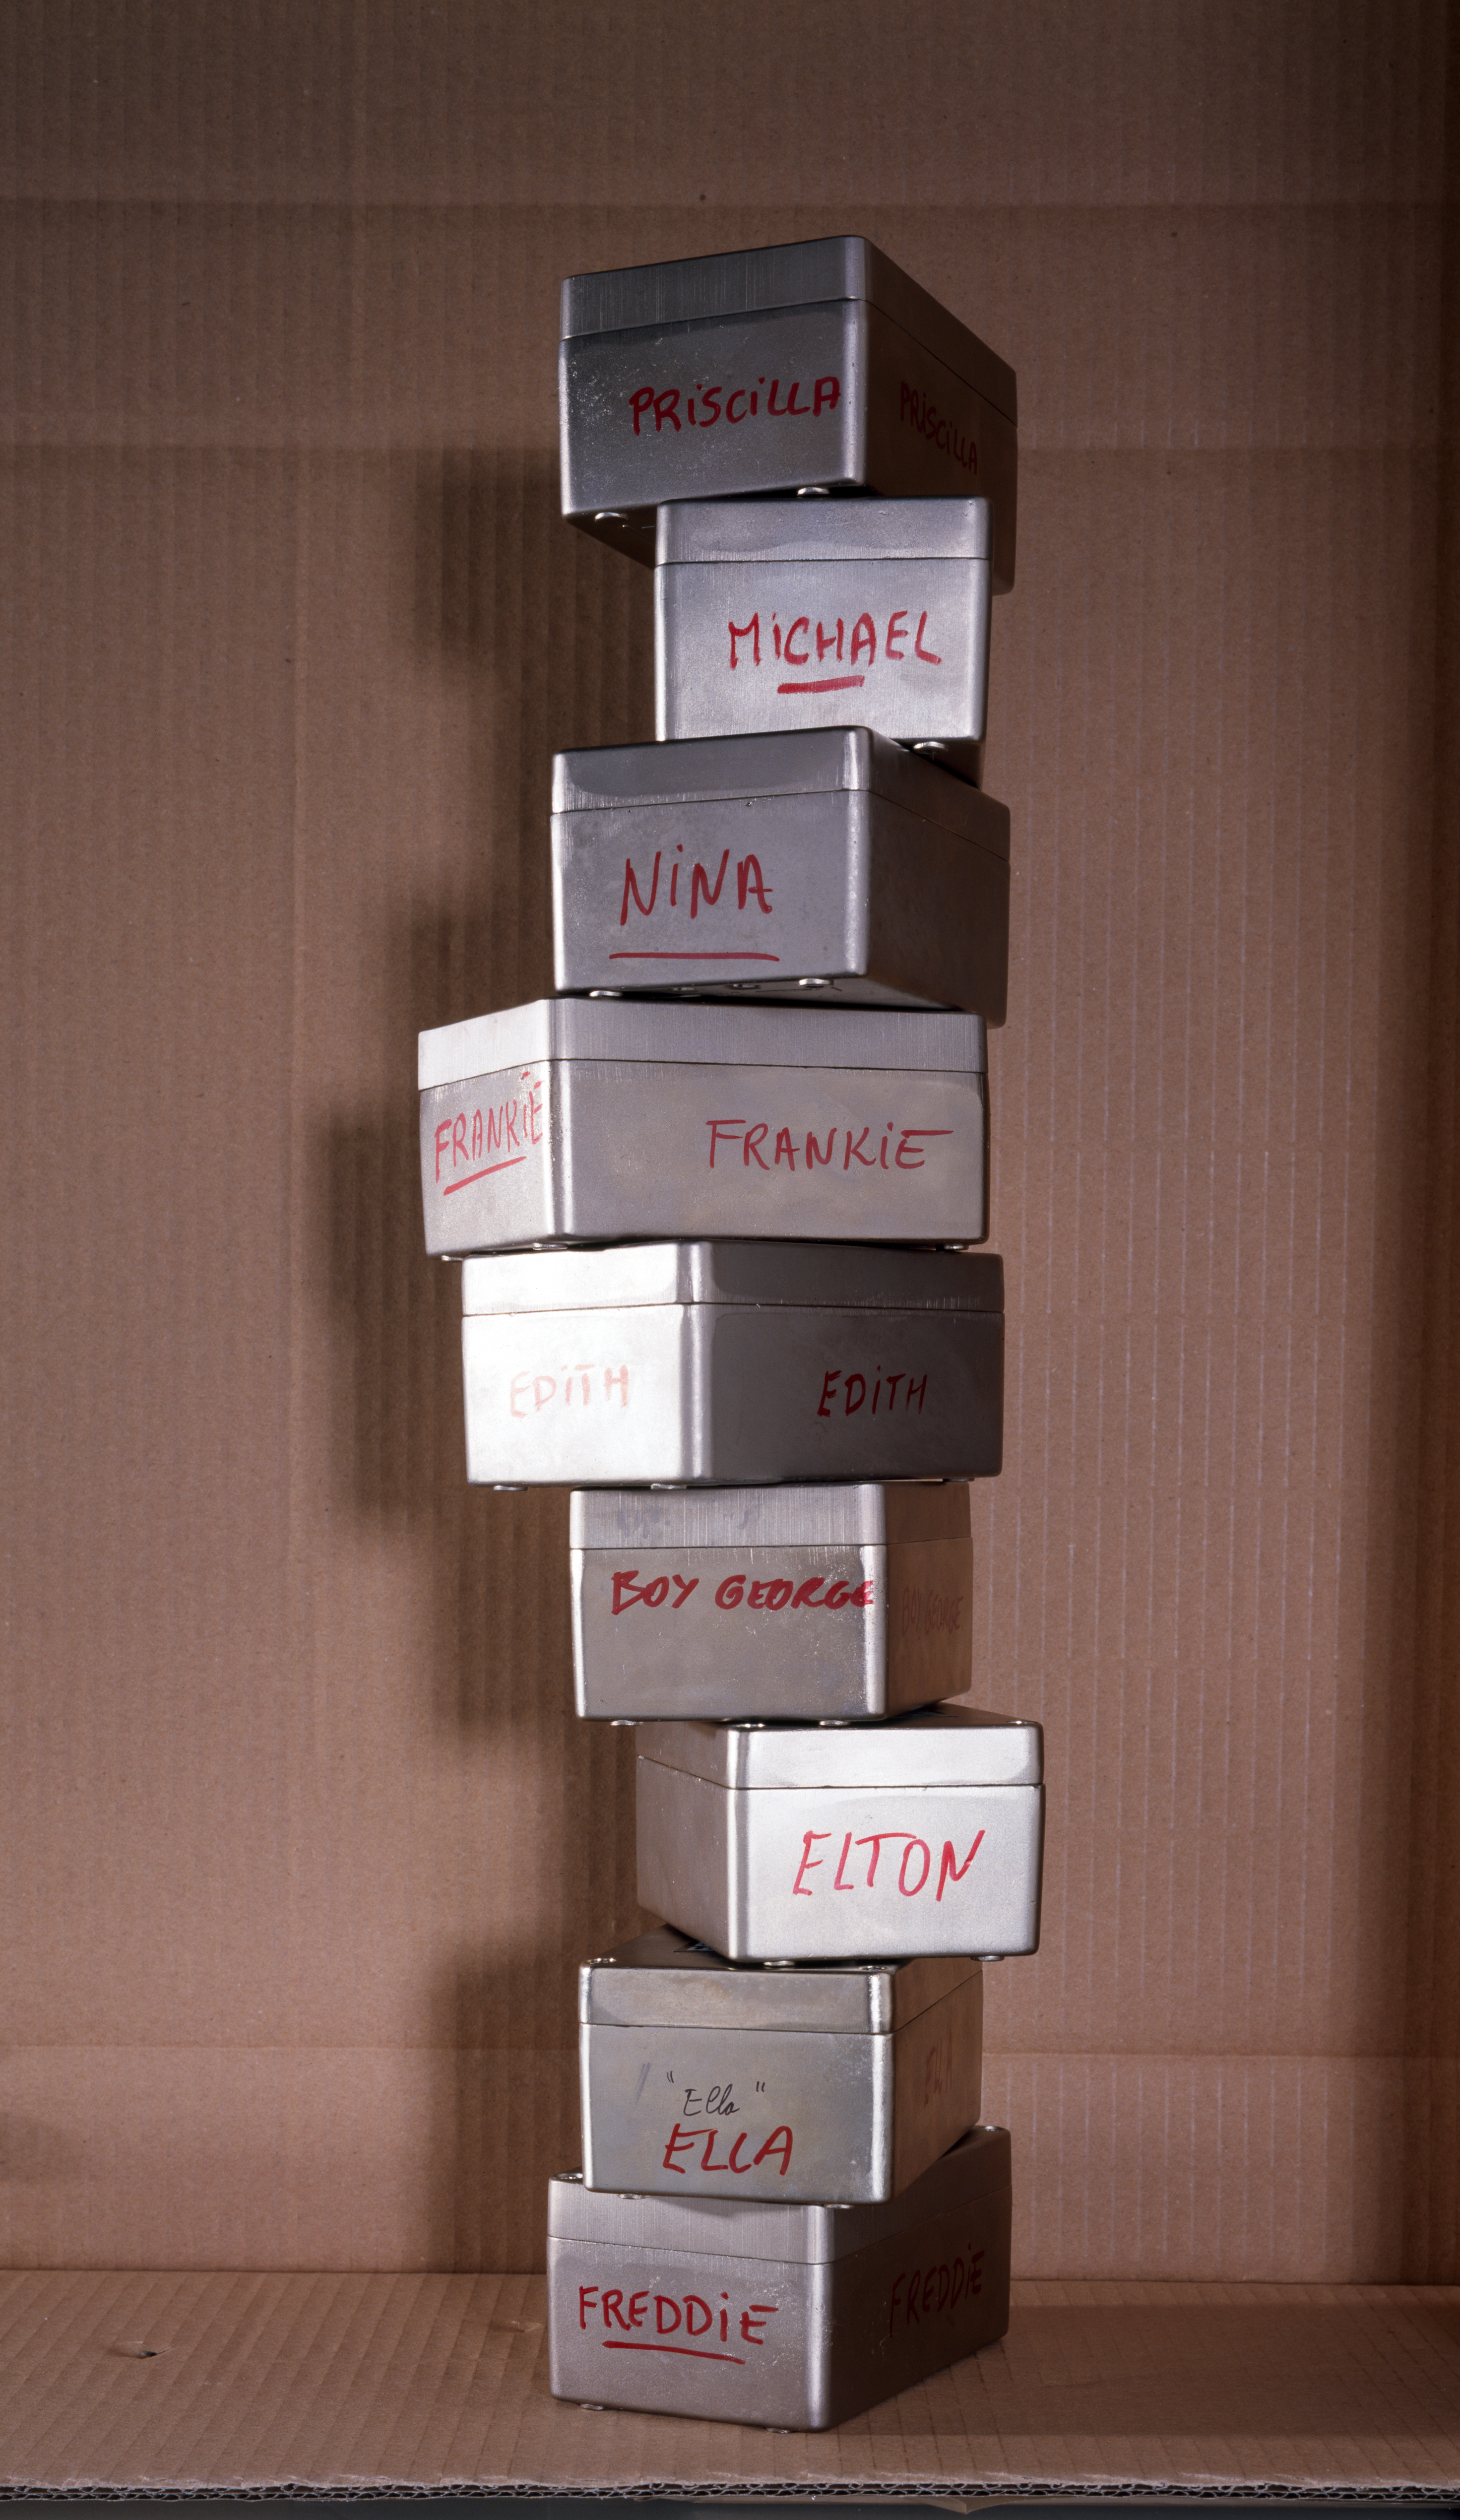

WFI CCD cases

The Wide Field Imager (WFI) at La Silla's MPG/ESO 2.2-metre telescope contains 8 CCD chips. These are the storage boxes that contain the individual WFI CCDs. All were named after famous musicians. This image was obtained in 1998.

Credit: ESO/H.H.Heyer